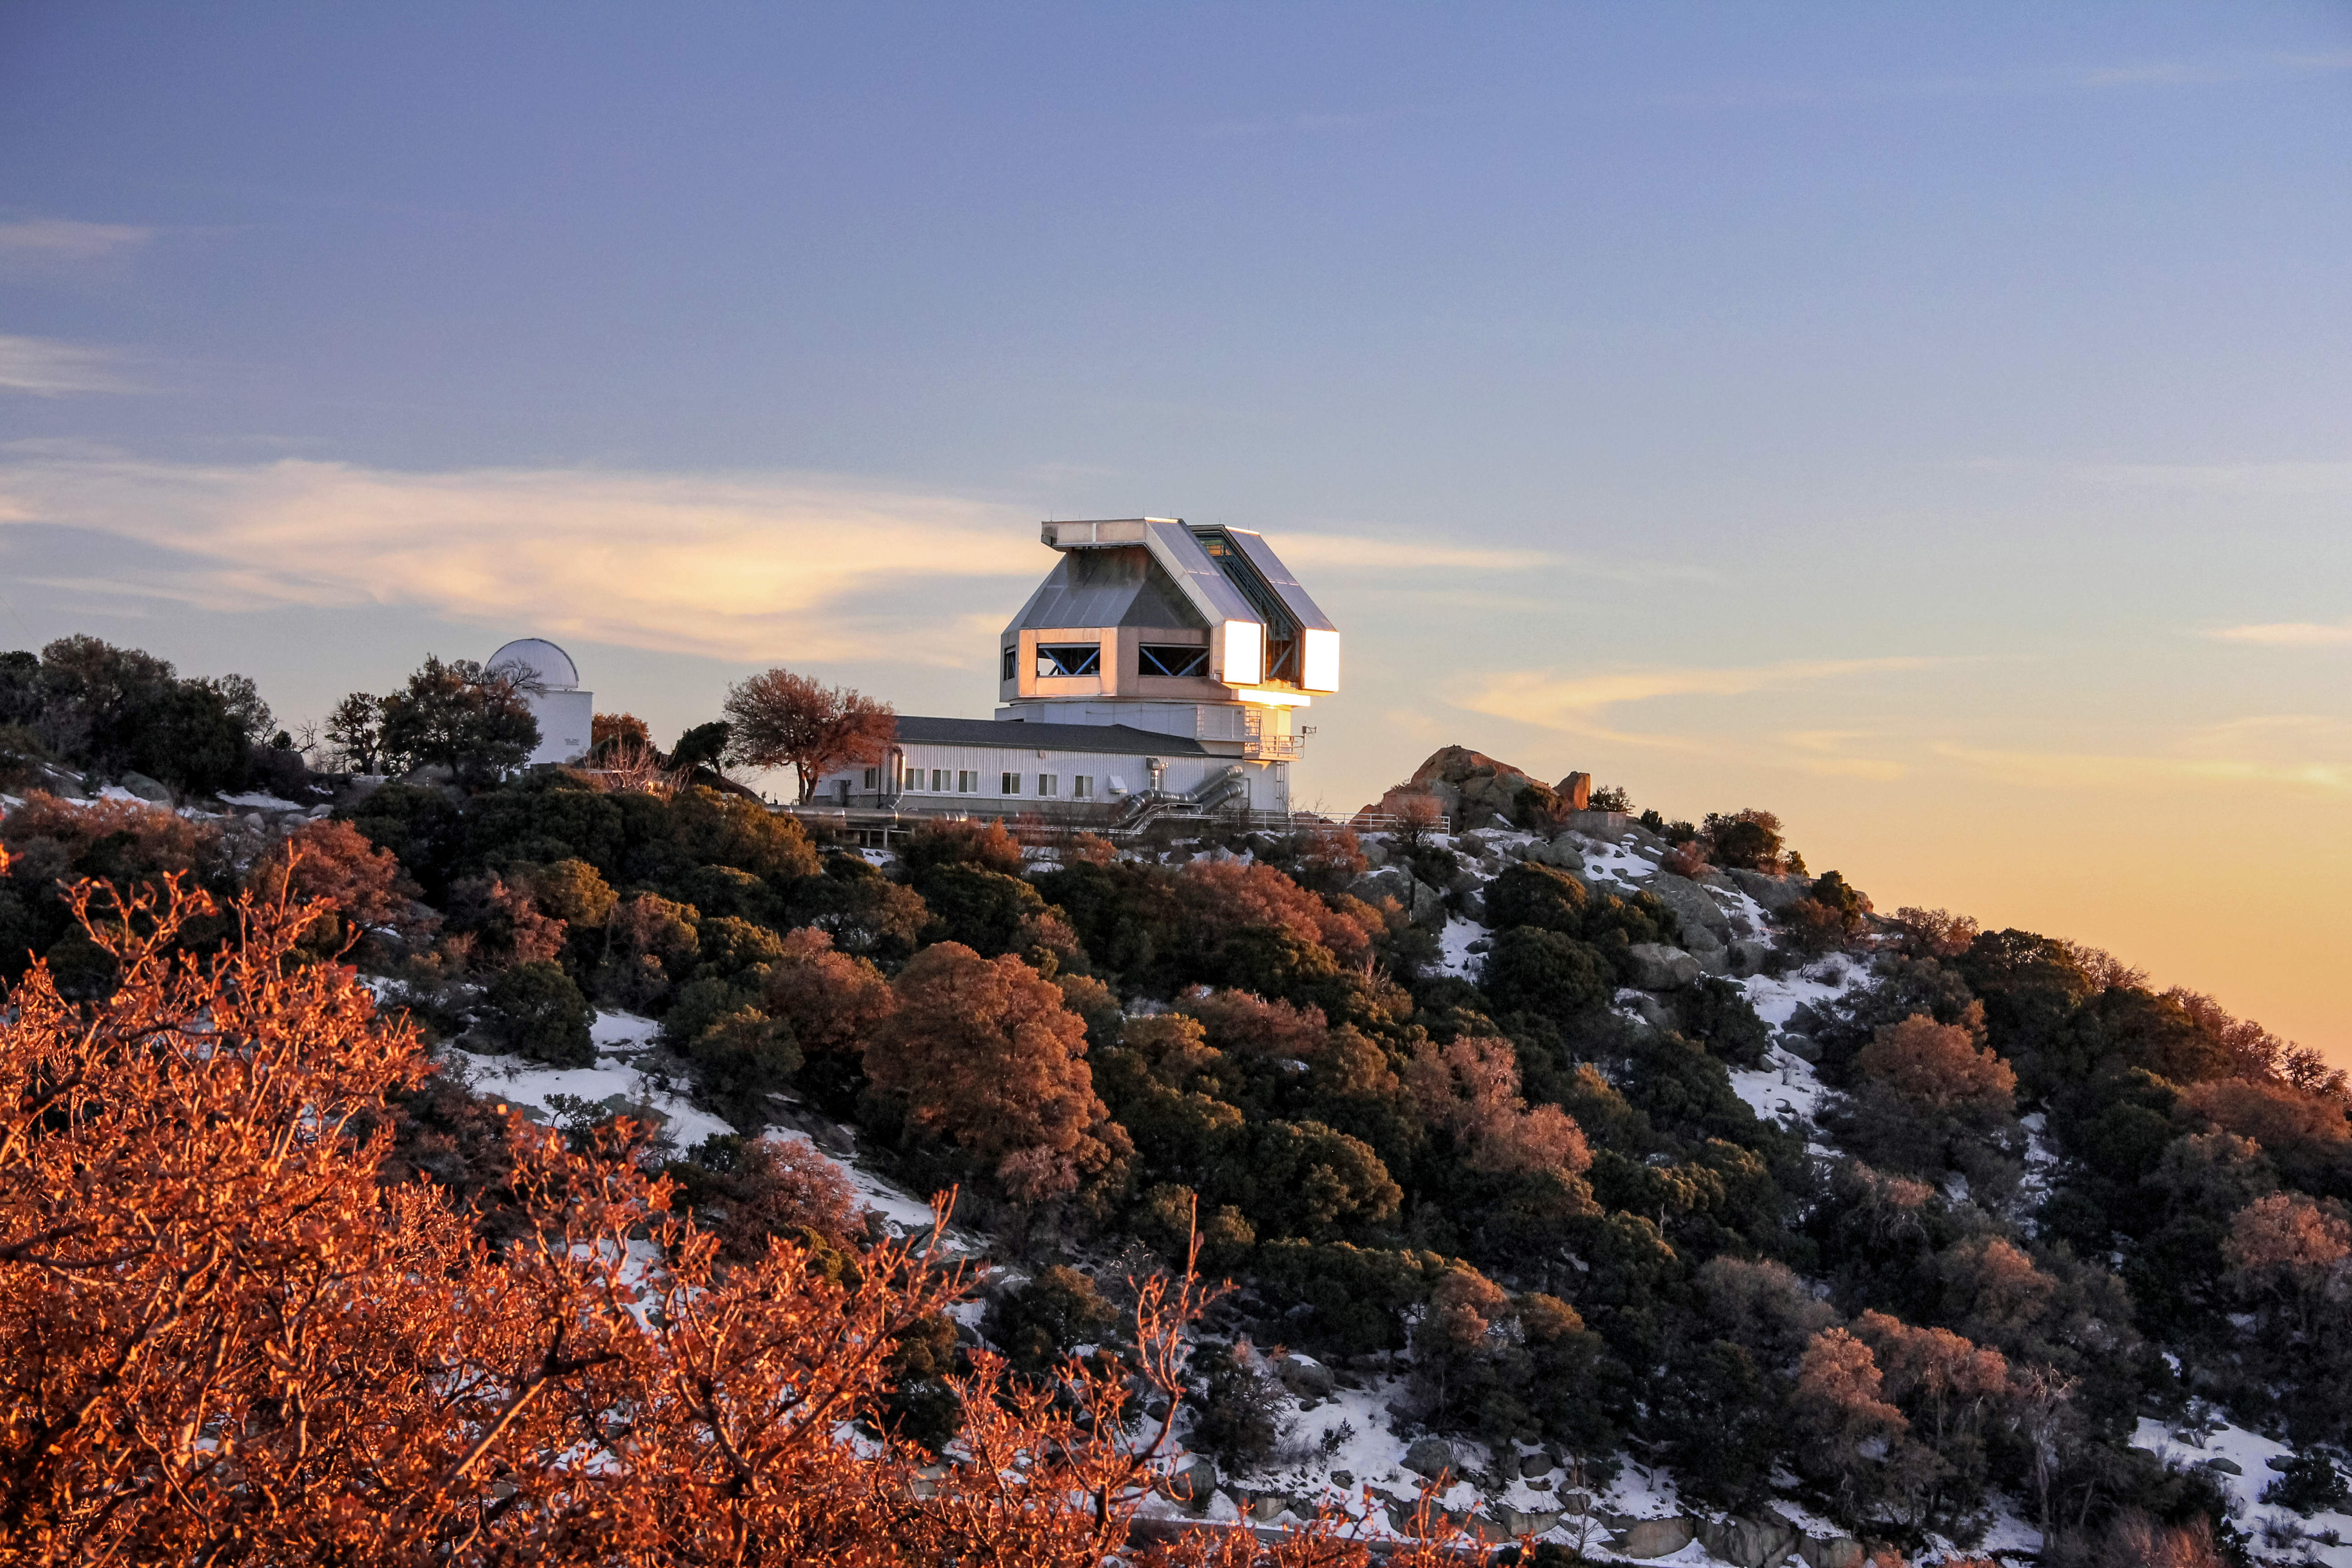

WIYN telescope enclosure

Exterior of the WIYN telescope.

Credit: NOIRLab/NSF/KPNO/NSF/AURA